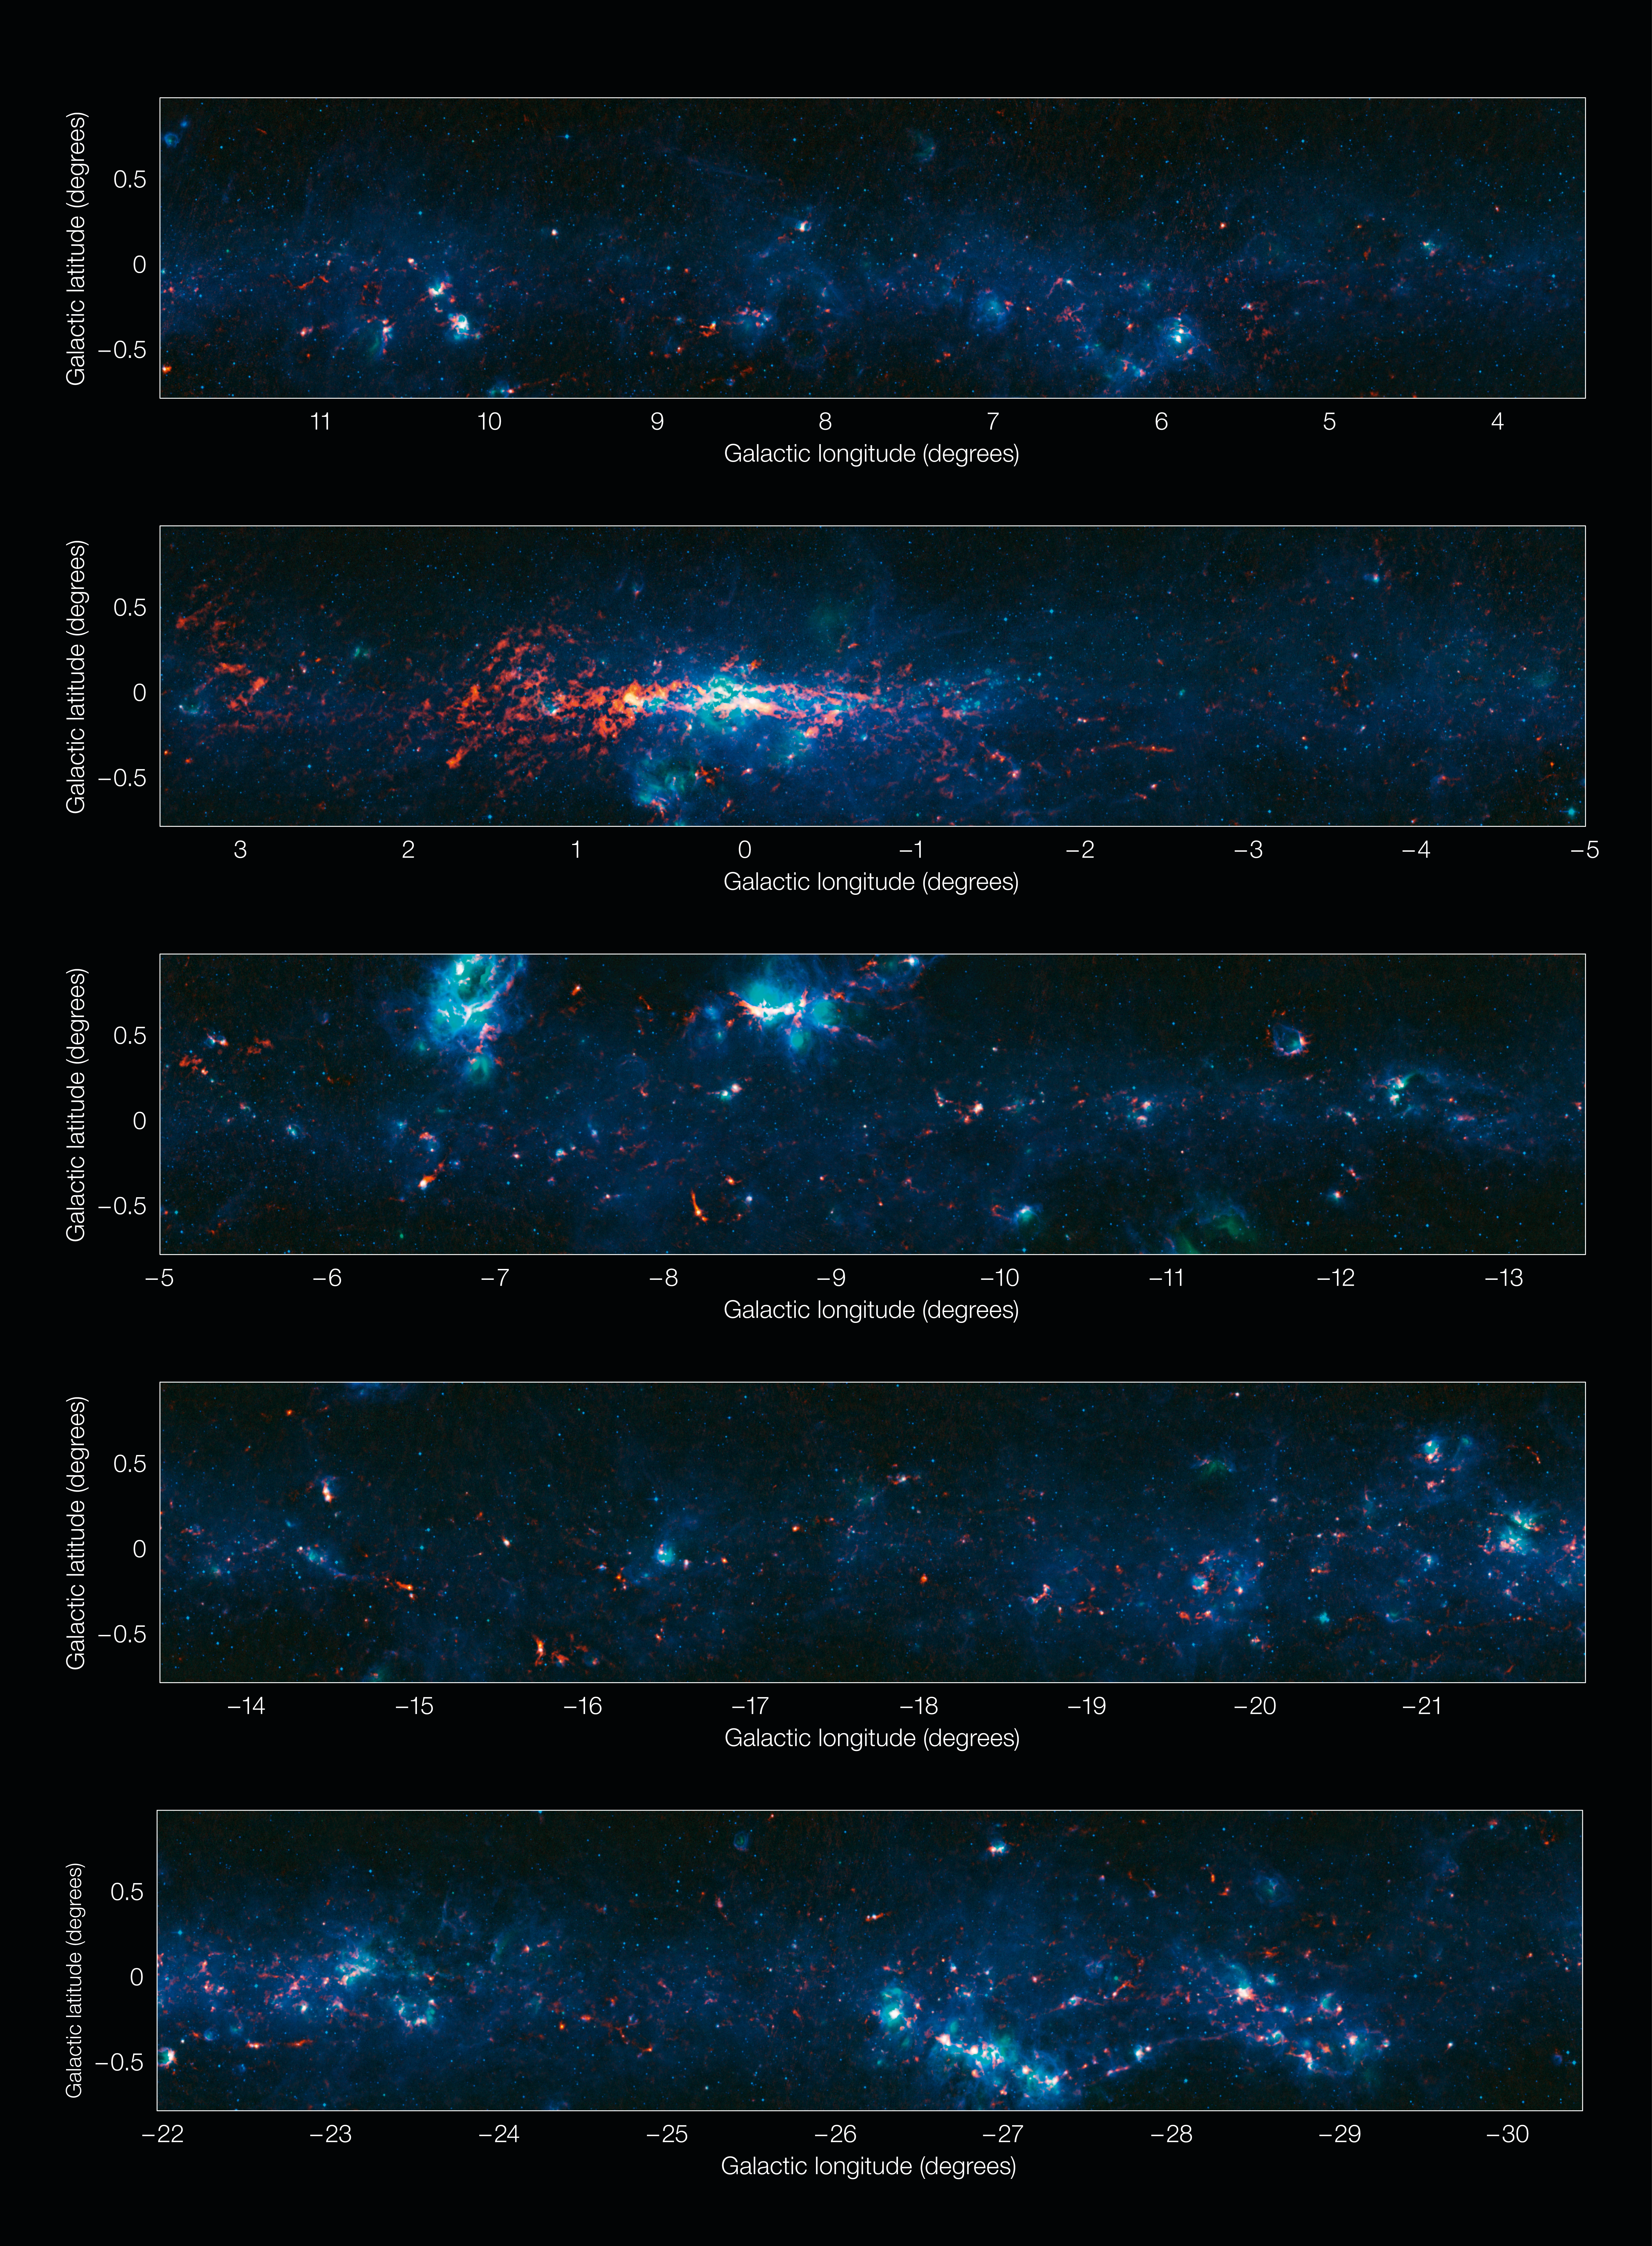

View of the Galactic Plane from the ATLASGAL survey (in five sections)

Colour-composite image of part of the Galactic Plane seen by the ATLASGAL survey, divided into sections. In this image, the ATLASGAL submillimetre-wavelength data are shown in red, overlaid on a view of the region in infrared light, from the Midcourse Space Experiment (MSX) in green and blue. The total size of the image is approximately 42 degrees by 1.75 degrees.

Some of the most prominent features visible in the image are (from left to right, top to bottom):

Messier 20 (the Trifid Nebula): A nebula containing an open cluster of stars as well as a stellar nursery. The name “Trifid” refers to the way that dense dust appears to divide it into three lobes at visible wavelengths.
Sagittarius B2 (Sgr B2): One of the largest clouds of molecular gas in the Milky Way, this dense region lies close to the Galactic Centre and is rich in many different interstellar molecules.
Galactic Centre: The centre of the Milky Way, home to a supermassive black hole more than four million times the mass of our Sun. It is about 25 000 light-years from Earth.
NGC 6357: A diffuse nebula containing the open cluster Pismis 24, home to several very massive stars.
NGC 6334: An emission nebula also known as the “Cat’s Paw Nebula”.
RCW 120: A region where an expanding bubble of ionised gas about ten light-years across is causing the surrounding material to collapse into dense clumps that are the birthplaces of new stars.
The Norma Arm: The region of somewhat brighter emission extending over about 10 degrees on the right-hand side of the image corresponds to the position of the Norma Arm, one of the spiral arms of the Milky Way.

Credit: ESO/APEX & MSX/IPAC/NASA